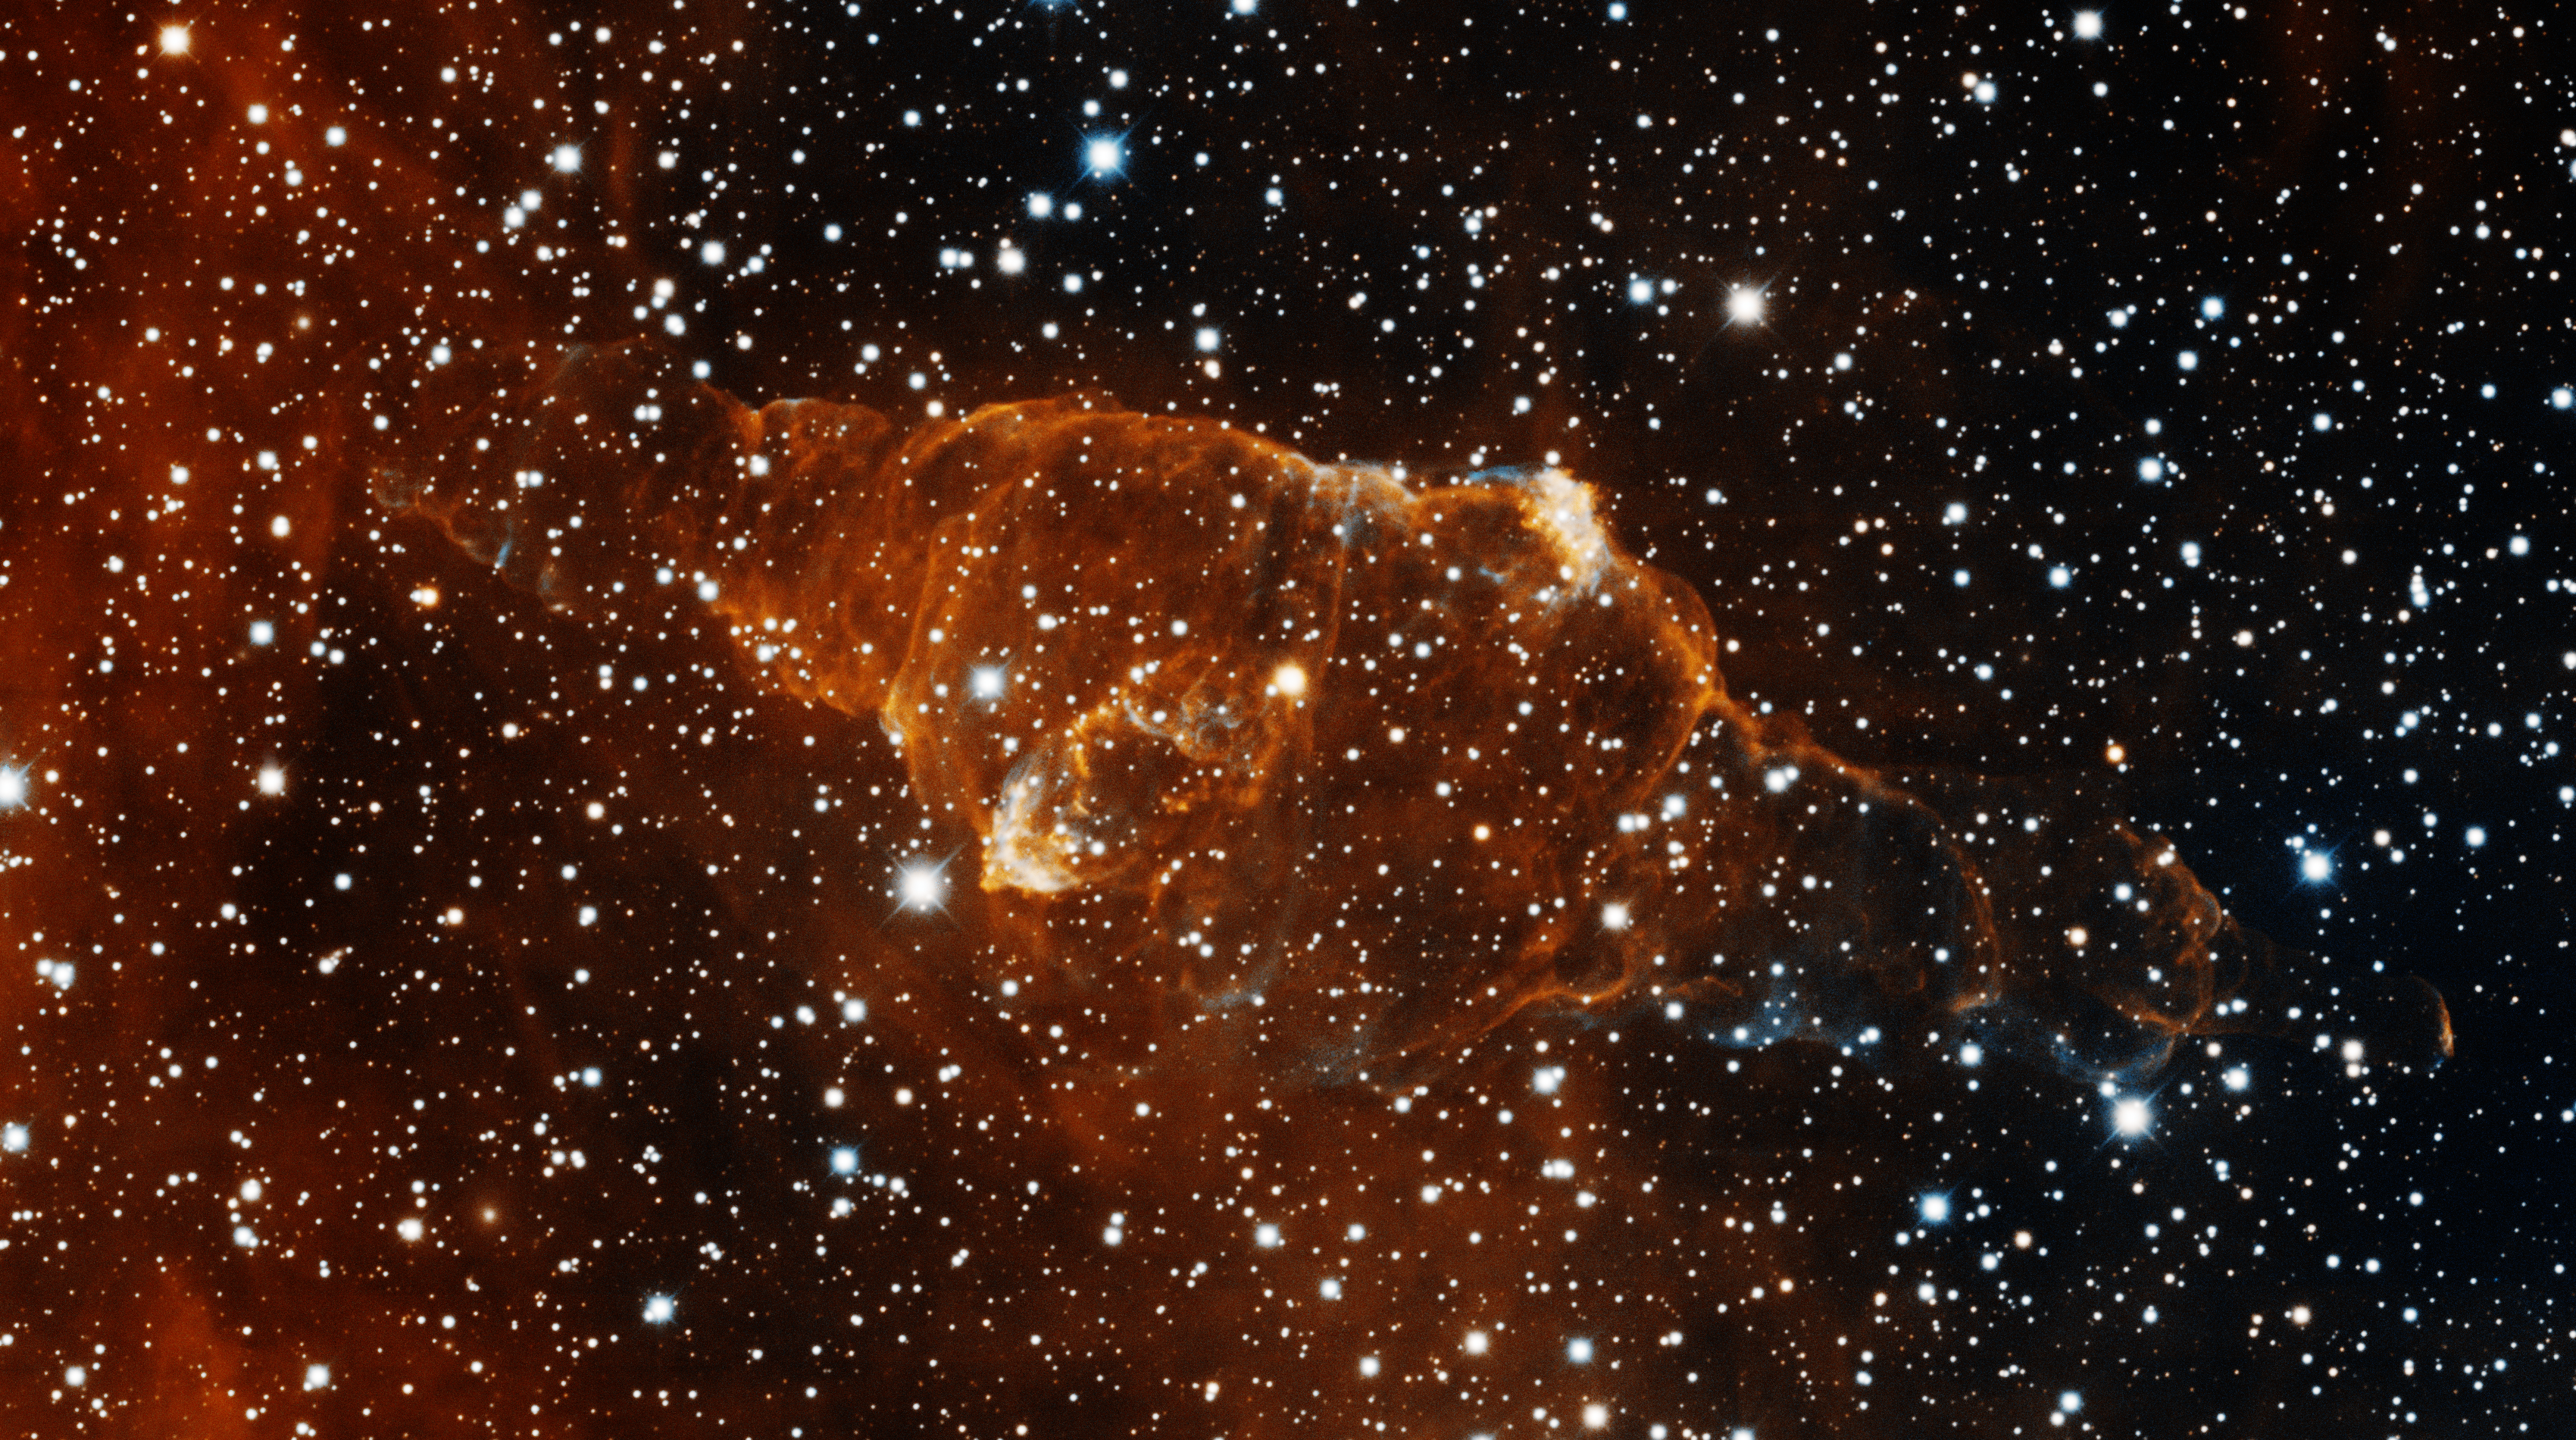

Bipolar Planetary Nebula KjPn8 (PN G112.5-00.1)

This image was taken with the KPNO Mayall 4-meter telescope on November 5, 2010. Located in the constellation of Cassiopeia, KjPn8 (also known as PN G112.5-00.1) is a very unusual bipolar planetary nebula. Its complex structure is the result of irregular ejections of gas in different directions. It was observed in the narrowband filters of Oxygen [OIII] (blue) and Hydrogen-Alpha (red). North is down, East is to the right.

Credit: T.A. Rector/University of Alaska Anchorage, H. Schweiker/WIYN and NOIRLab/NSF/AURA